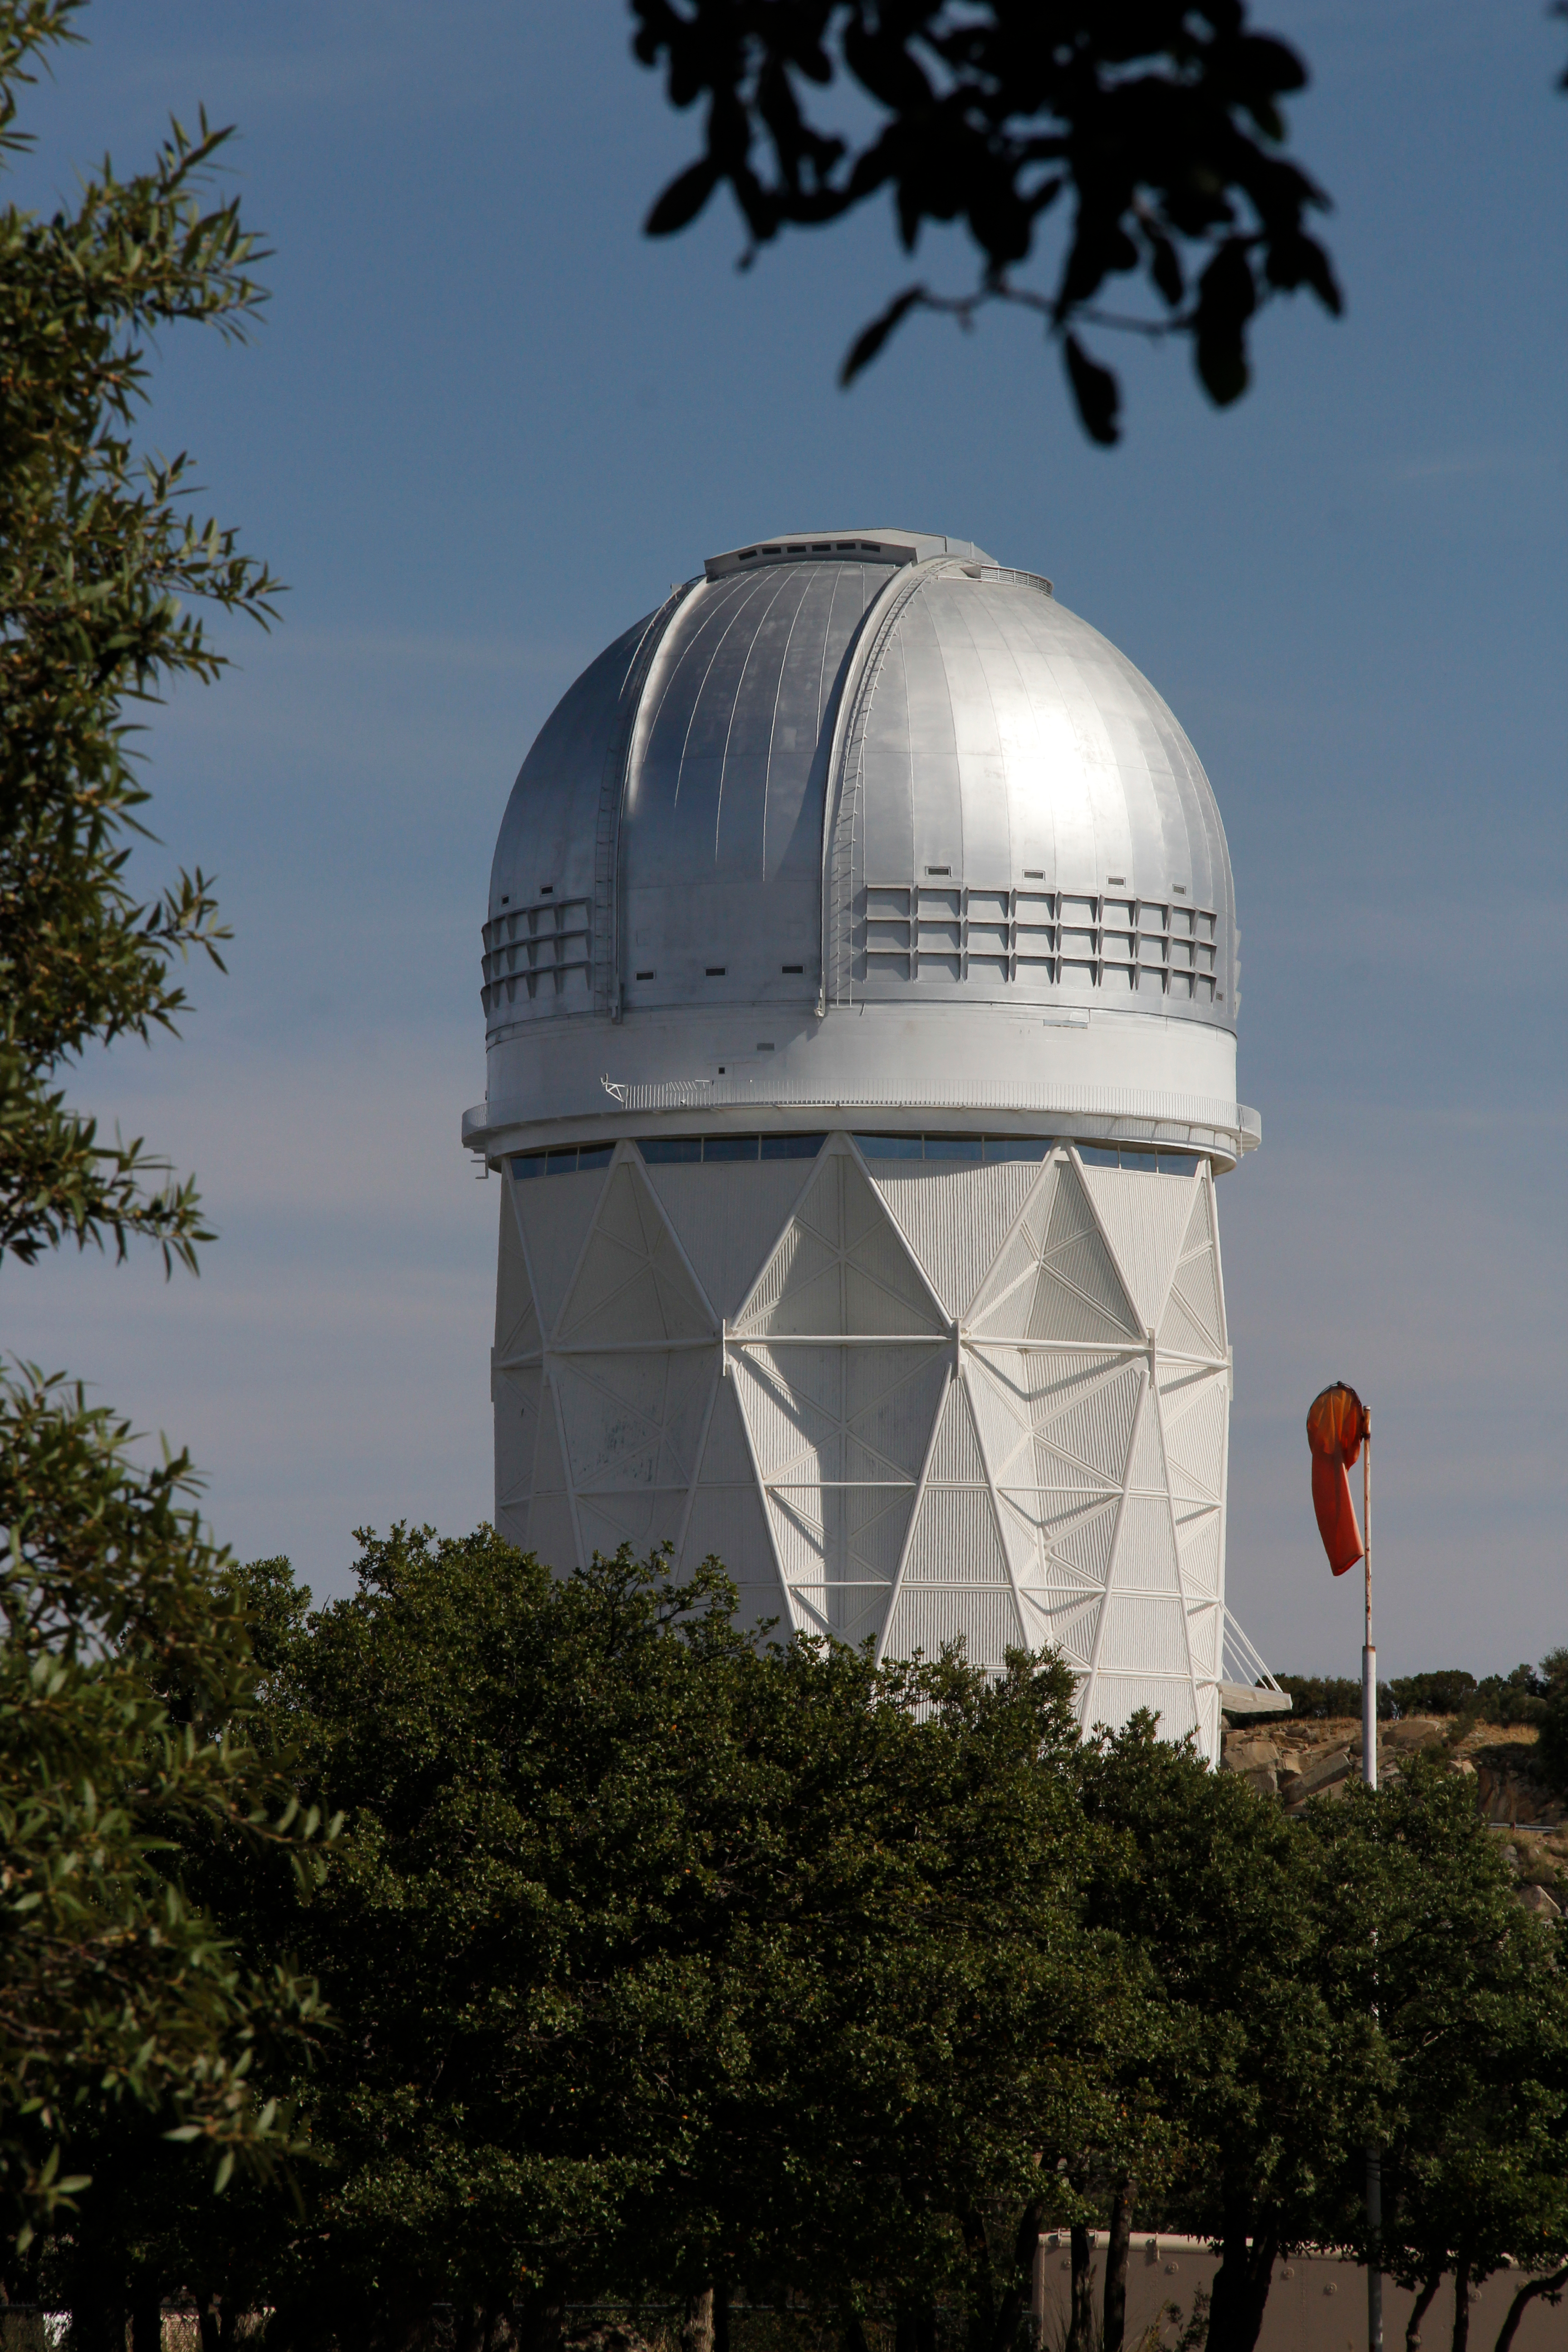

The Nicholas U. Mayall 4-meter Telescope

The Nicholas U. Mayall 4-meter Telescope on Kitt Peak National Observatory, AZ.

Credit: KPNO/NOIRLab/NSF/AURA/P. Marenfeld